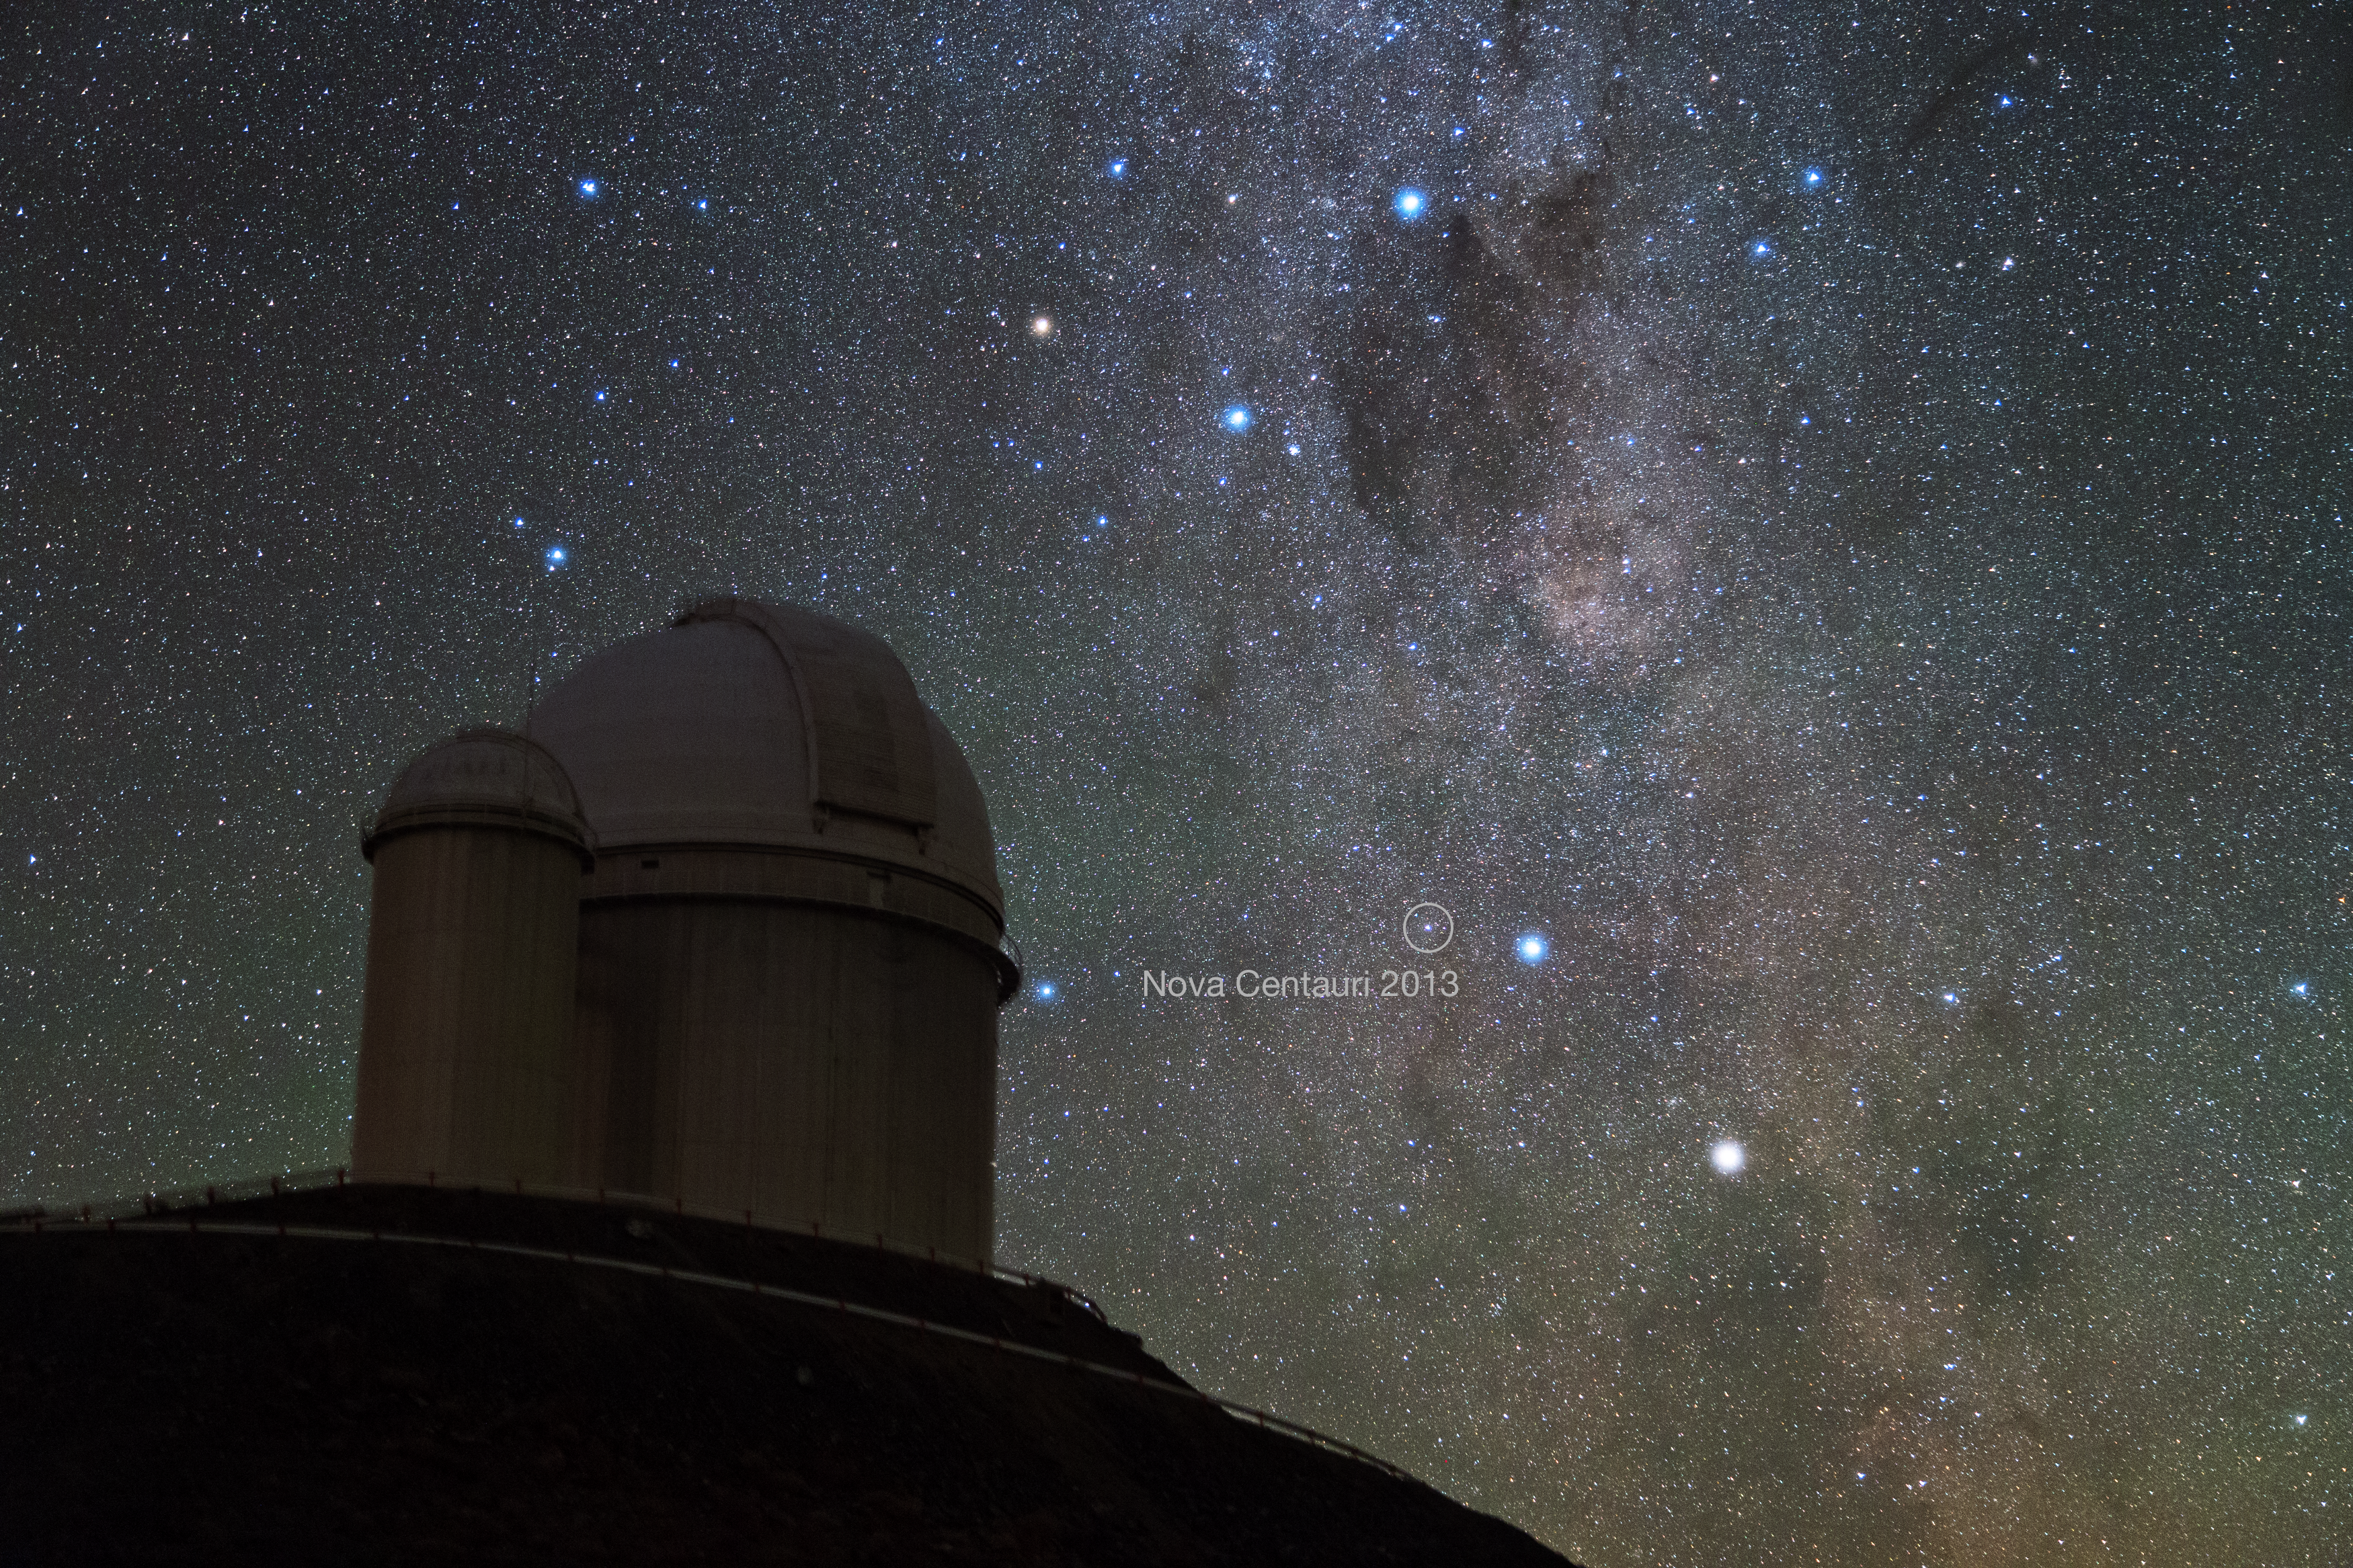

Nova Centauri 2013 seen from La Silla

Alpha and Beta Centauri, two of the brightest stars in the southern sky, had a new companion in late 2013 — the naked eye Nova Centauri 2013.

This photo was taken by ESO Photo Ambassador Yuri Beletsky at ESO's La Silla Observatory in the Chilean Atacama Desert in the morning hours of Monday 9 December 2013.

The nova was discovered by John Seach from Australia on 2 December 2013 as it approached naked eye brightness. Nova Centaurus 2013 is the brightest nova to have occurred so far this millennium.

This particular event is known as a classical nova, and is not to be confused with a supernova. Classical novae occur in binary star systems when hydrogen gas from the orbiting stellar partner is accreted onto the surface of the main star, causing a runaway thermonuclear event resulting in the brightening of the main star. In a classical novae the main star is not destroyed as is the case in a supernova. Instead, the star is dramatically brightened, and there is a simultaneous expansion of a debris shell.

The nova appears in the picture just to the left of Beta Centauri, the bluer and higher of the two bright stars in the lower-right part of the image. The Southern Cross and the Coal Sack Nebula are also captured near the top of the picture.

In front at the left is the ESO 3.6-metre telescope, inaugurated in 1976, it currently operates with the HARPS spectrograph, the most prolific exoplanet hunting machine in the world. Located 600 km north of Santiago, at 2400 m altitude in the outskirts of the Chilean Atacama Desert, La Silla was first ESO site in Chile and the largest observatory of its time.

Credit: Y. Beletsky (LCO)/ESO